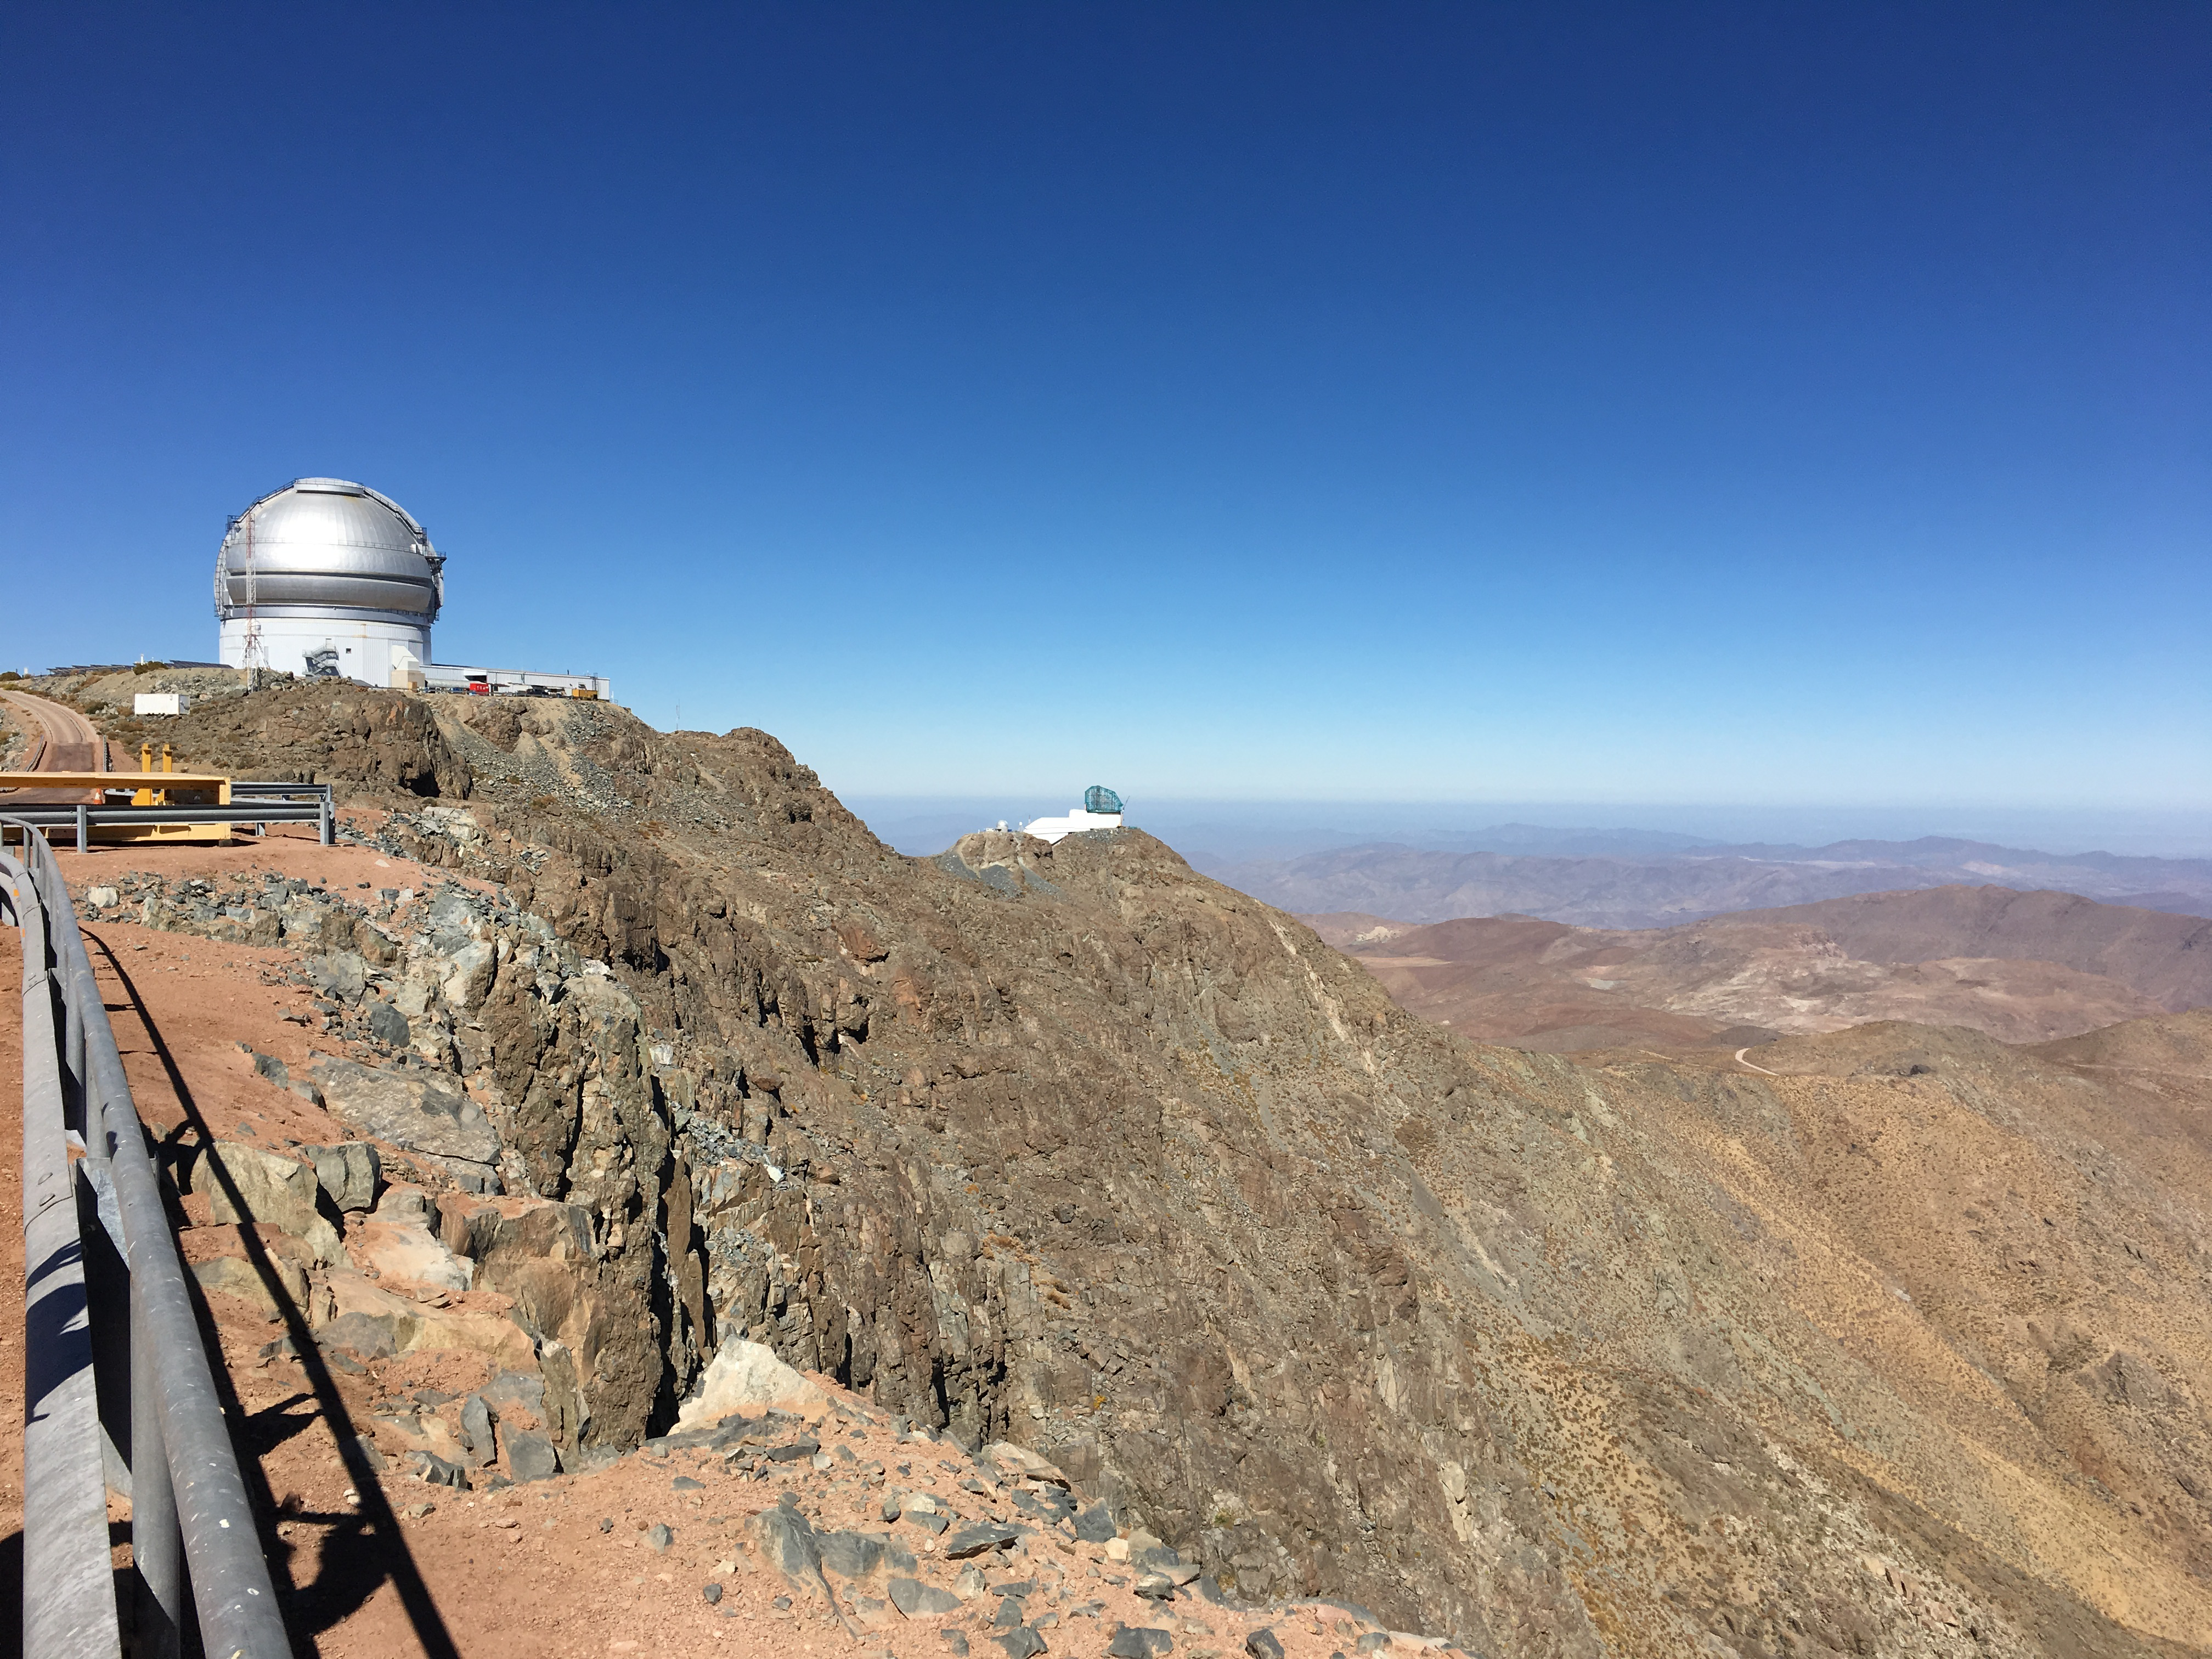

LSST Summit Facility & Surroundings

View towards LSST from SOAR.

Credit: B Shoening/Rubin Observatory/NSF/AURA